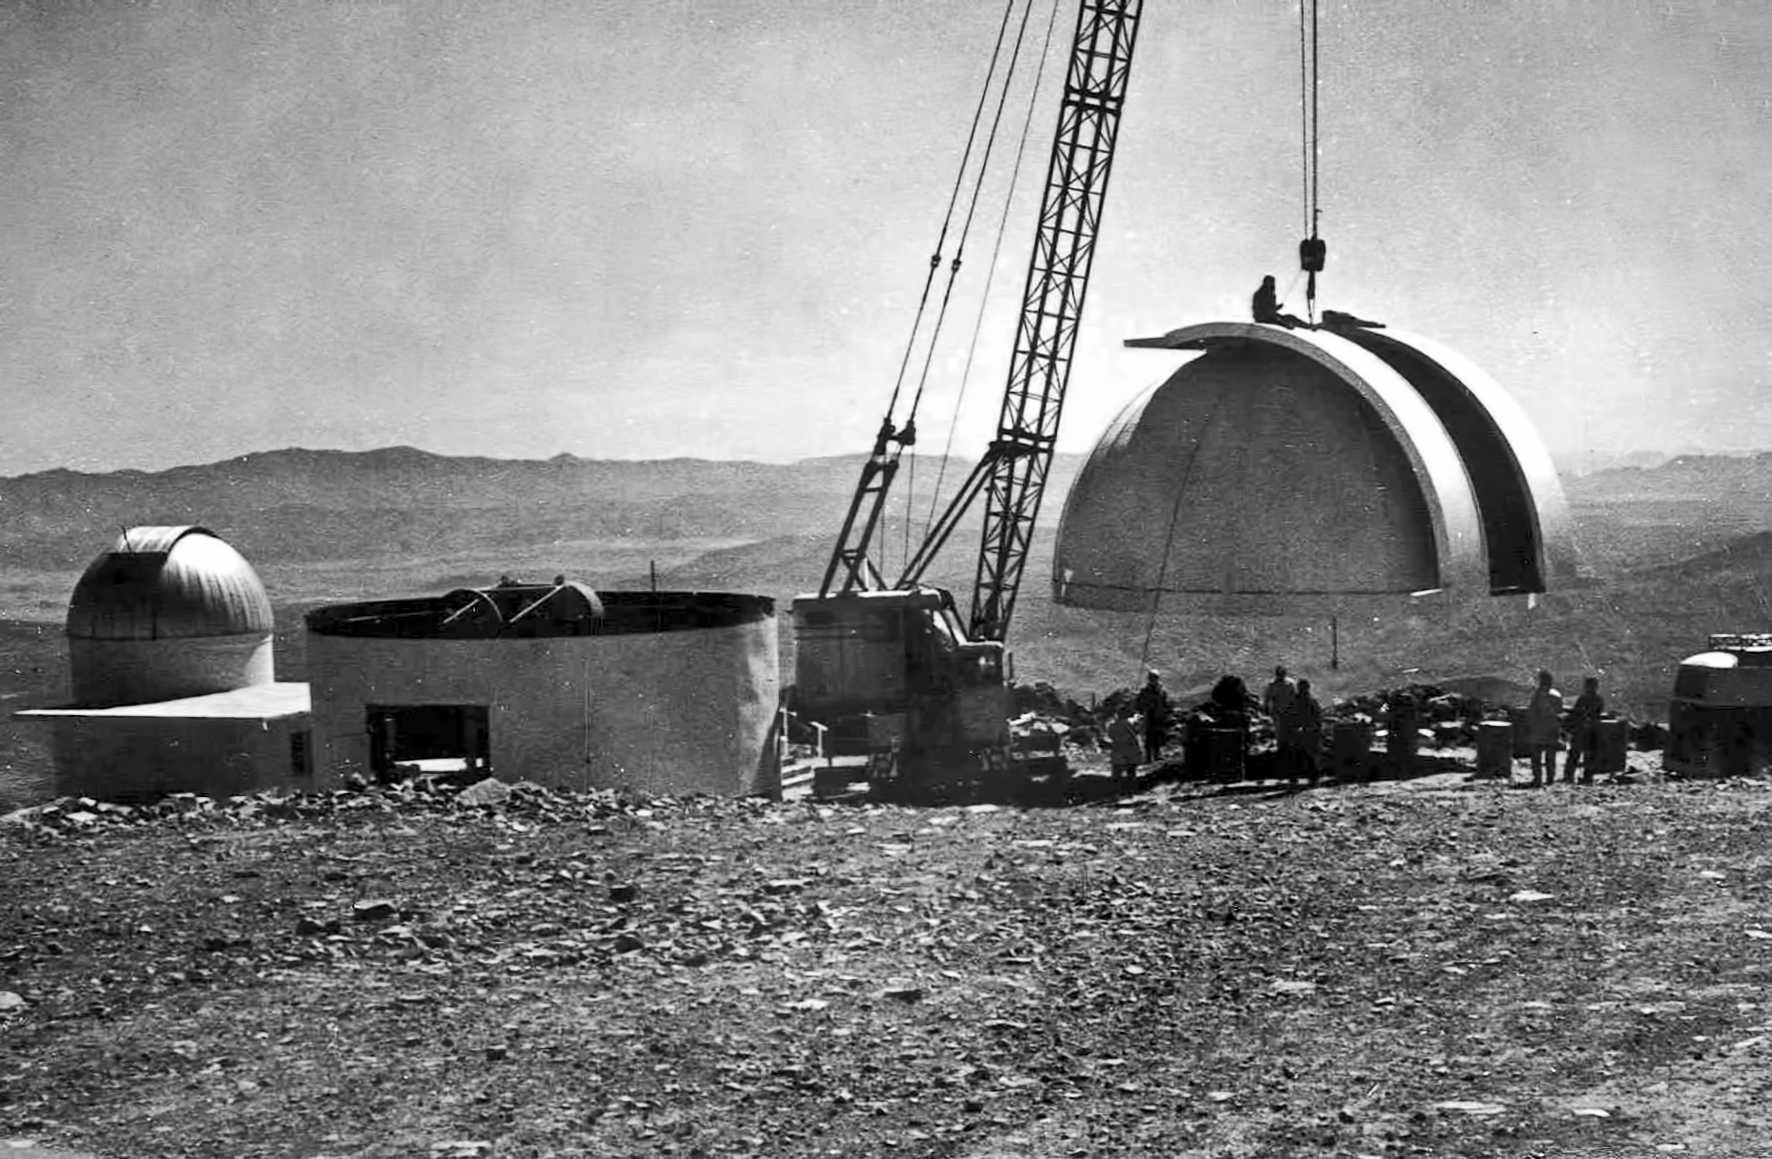

Assembling the ESO 1-metre telescope

The ESO 1-metre telescope is moved into its permanent home at the new La Silla Observatory in Chile in the late 1960’s. The La Silla Observatory has since become one of the premier ground-based observatories in the world.

Credit: ESO/J.Doornenbal